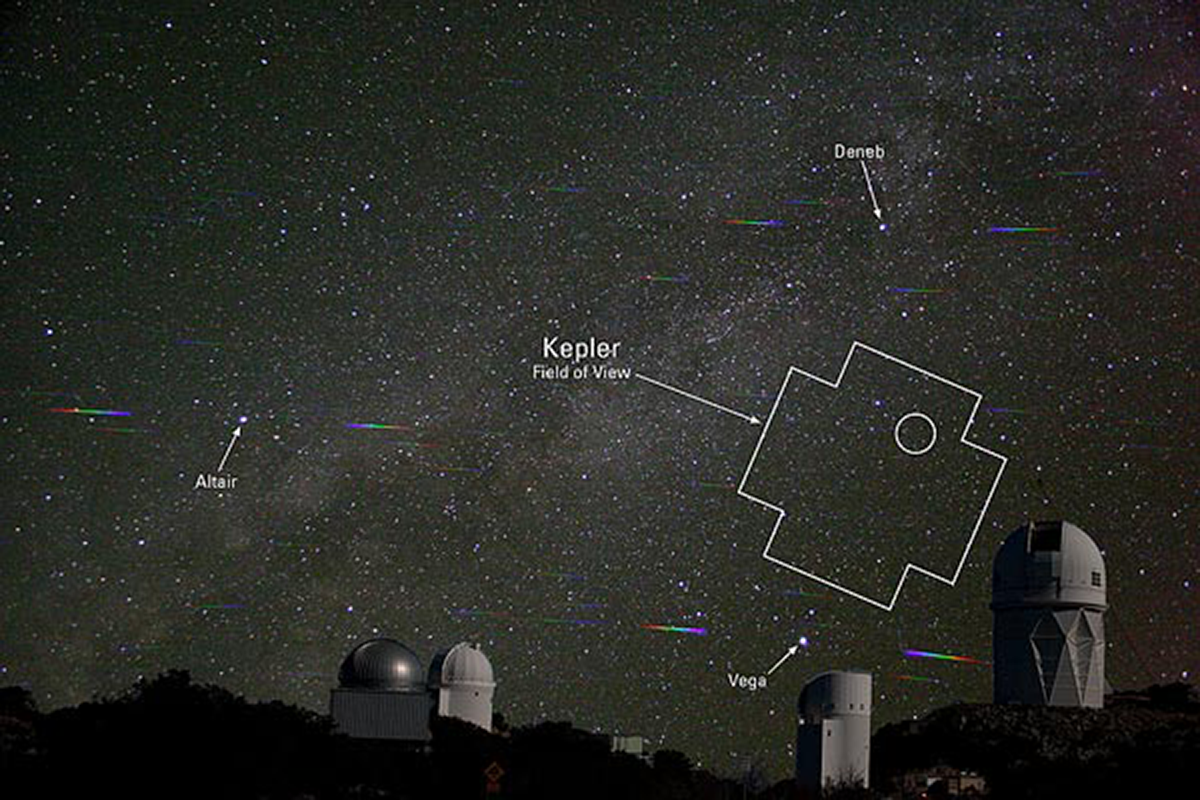

New Planet over Kitt Peak

This composite image taken at Kitt Peak National Observatory outlines the Kepler satellite field of view, and within it, a circle marks the location of the faintest Kepler Mission host star yet, a G8 dwarf star harboring a 1.12 Jupiter-size exoplanet in a 3.9 day orbit. (reported by Howell et al in the Astrophysical Journal) Ground-based confirmation of this planet involved three different telescopes on Kitt Peak: the 2.1-meter, the 4-meter and the WIYN telescope. About the picture: The sky was photographed using a diffraction grating (Glaspey): spectra are visible on either side of the bright stars, the telescopes were imaged separately (Marenfeld) and later combined with the sky image.

Credit: J. Glaspey, P. Marenfeld & NOAO/AURA/NSF